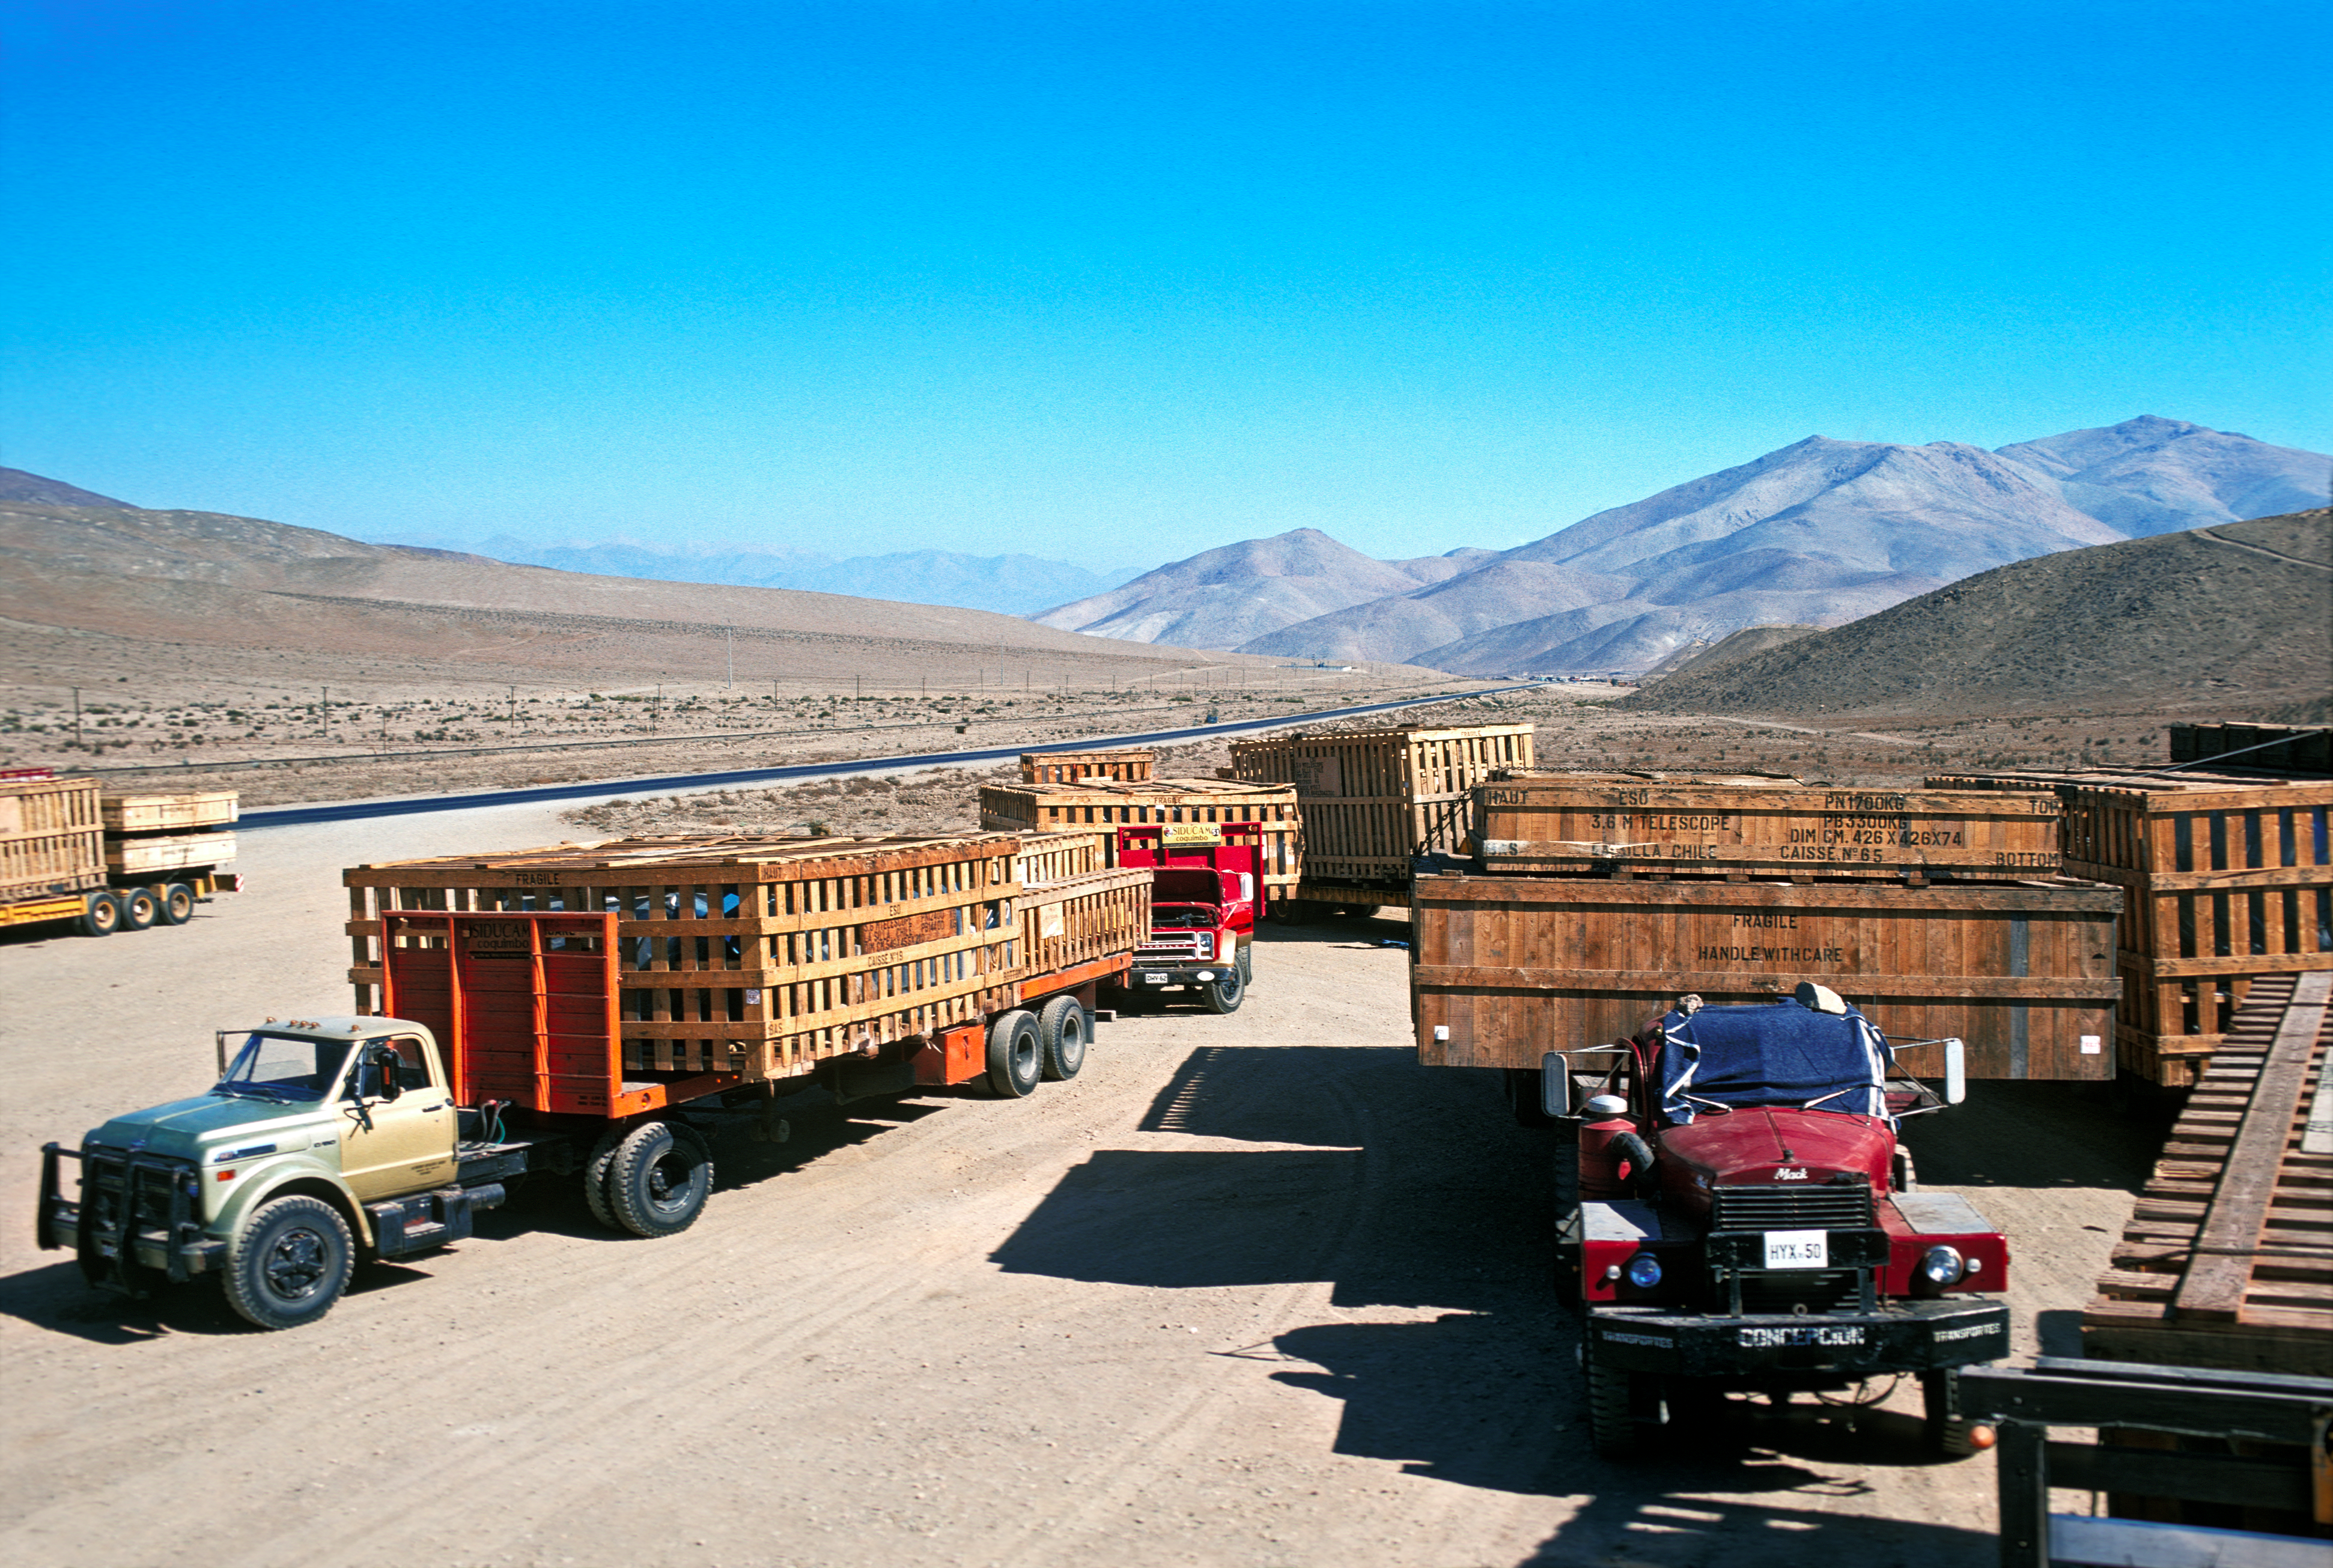

Components of the ESO 3.6-metre telescope

Transportation of components of the ESO 3.6-metre Telescope to La Silla observatory in 1976.

Credit: ESO